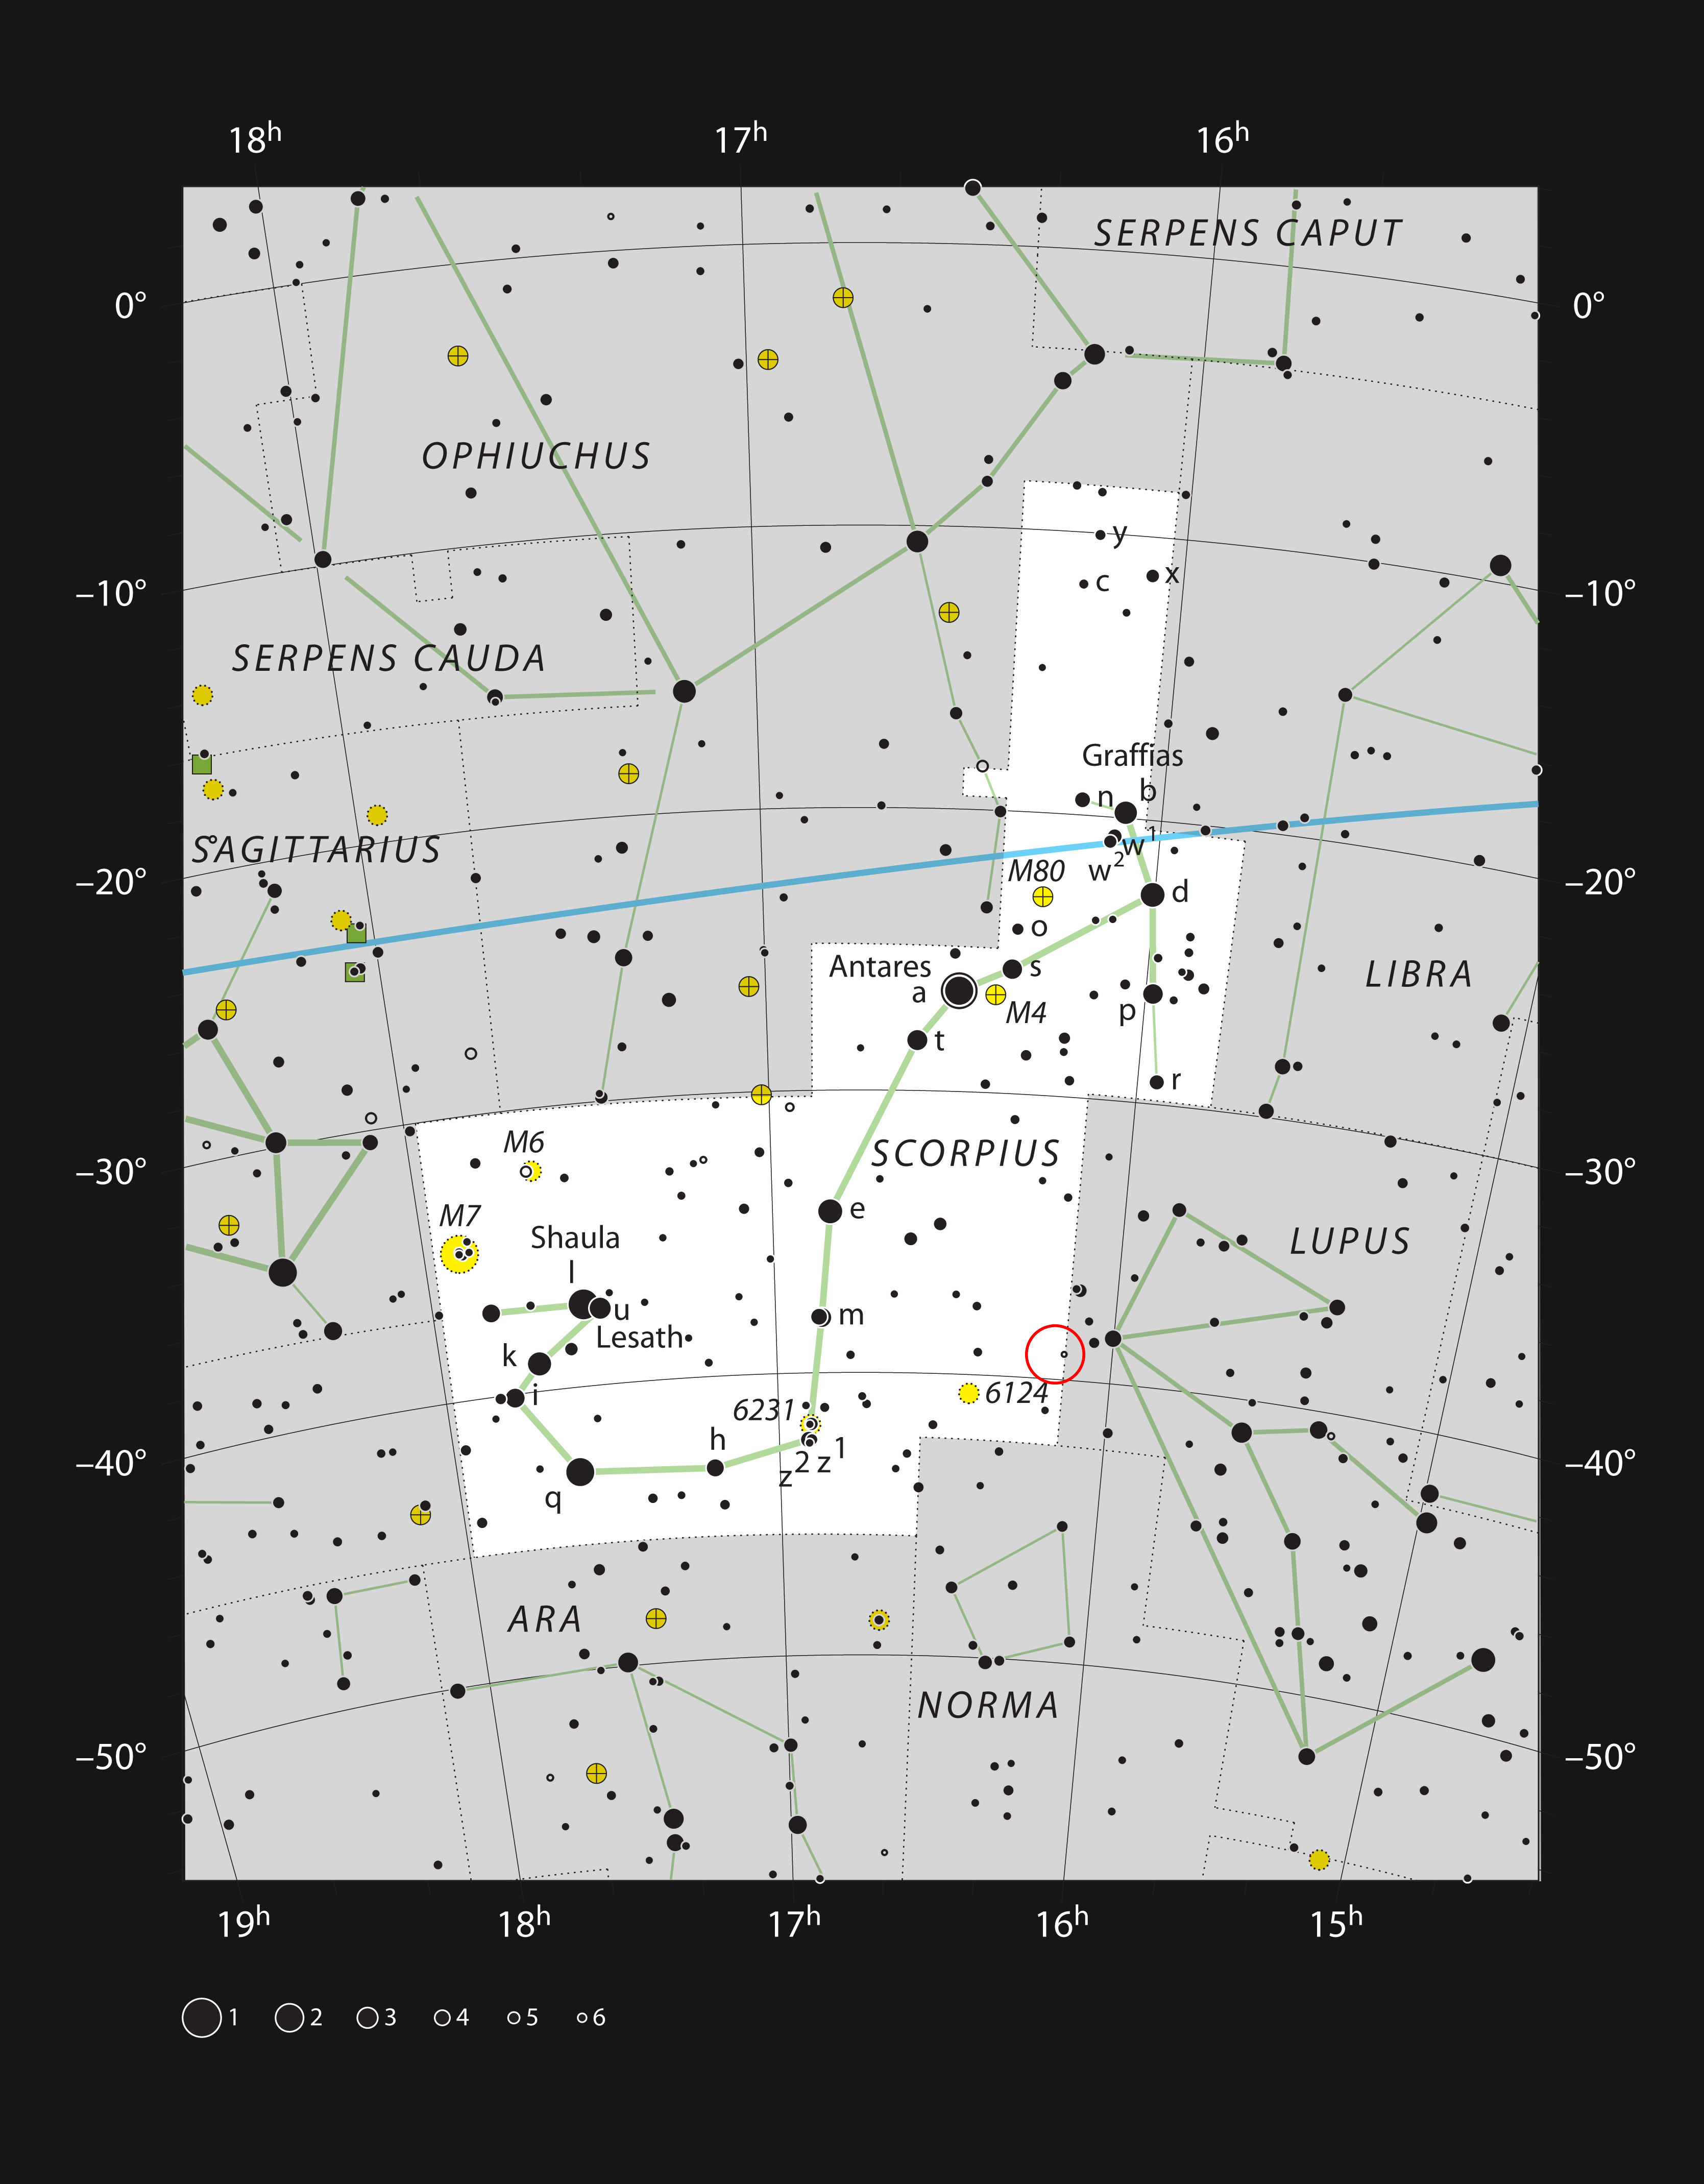

The Lupus 3 dark cloud in the constellation of Scorpius

This chart shows the location of the dark cloud Lupus 3 in the constellation of Scorpius (The Scorpion). This map shows most of the stars visible to the unaided eye under good conditions, and the location of the cloud and newly formed hot young stars is marked with a red circle. The brightest two stars in this object can easily be seen with a small telescope or binoculars and form an attractive double star. The dark cloud itself only shows up in longer exposure images.

Credit: ESO, IAU and Sky & Telescope